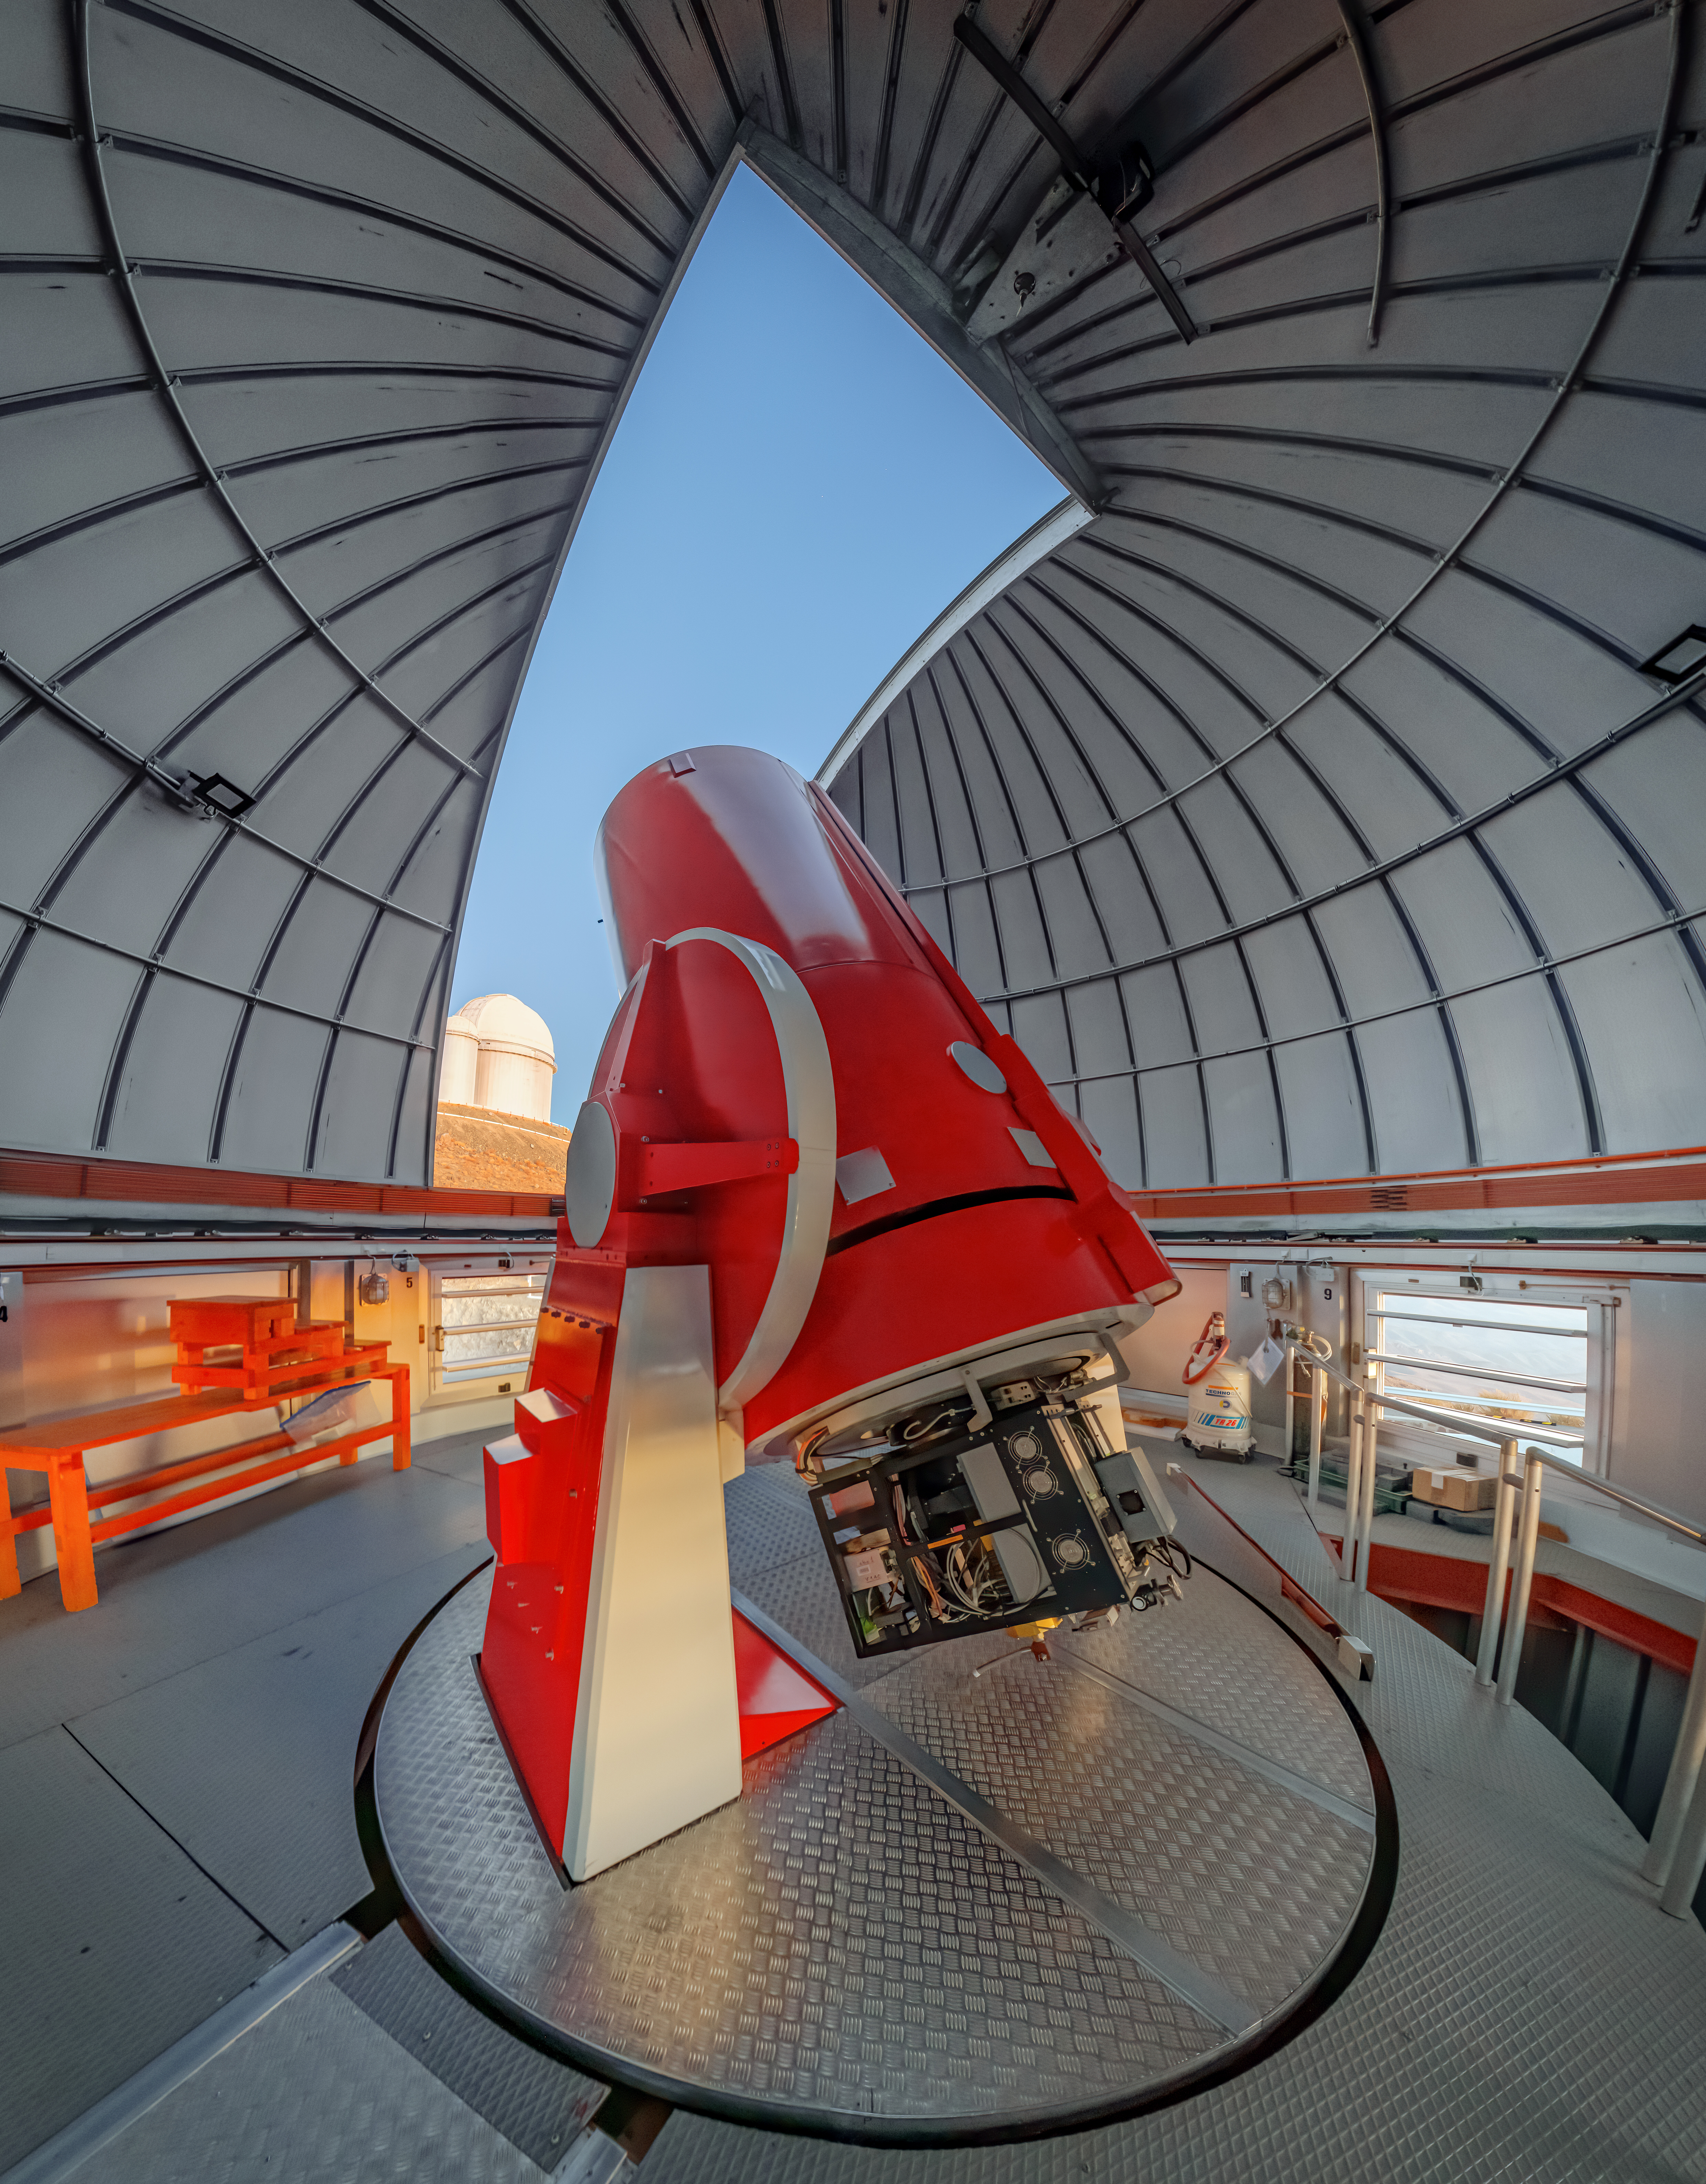

Swiss 1.2-metre Leonhard Euler Telescope at La Silla Observatory

The Swiss 1.2-metre Leonhard Euler Telescope looks at a cloudless sky above ESO's La Silla Observatory in Chile. This telescope saw first light in 1998, discovering the exoplanet Gliese 86 shortly thereafter.

Credit: R. Lucchesi/ESO